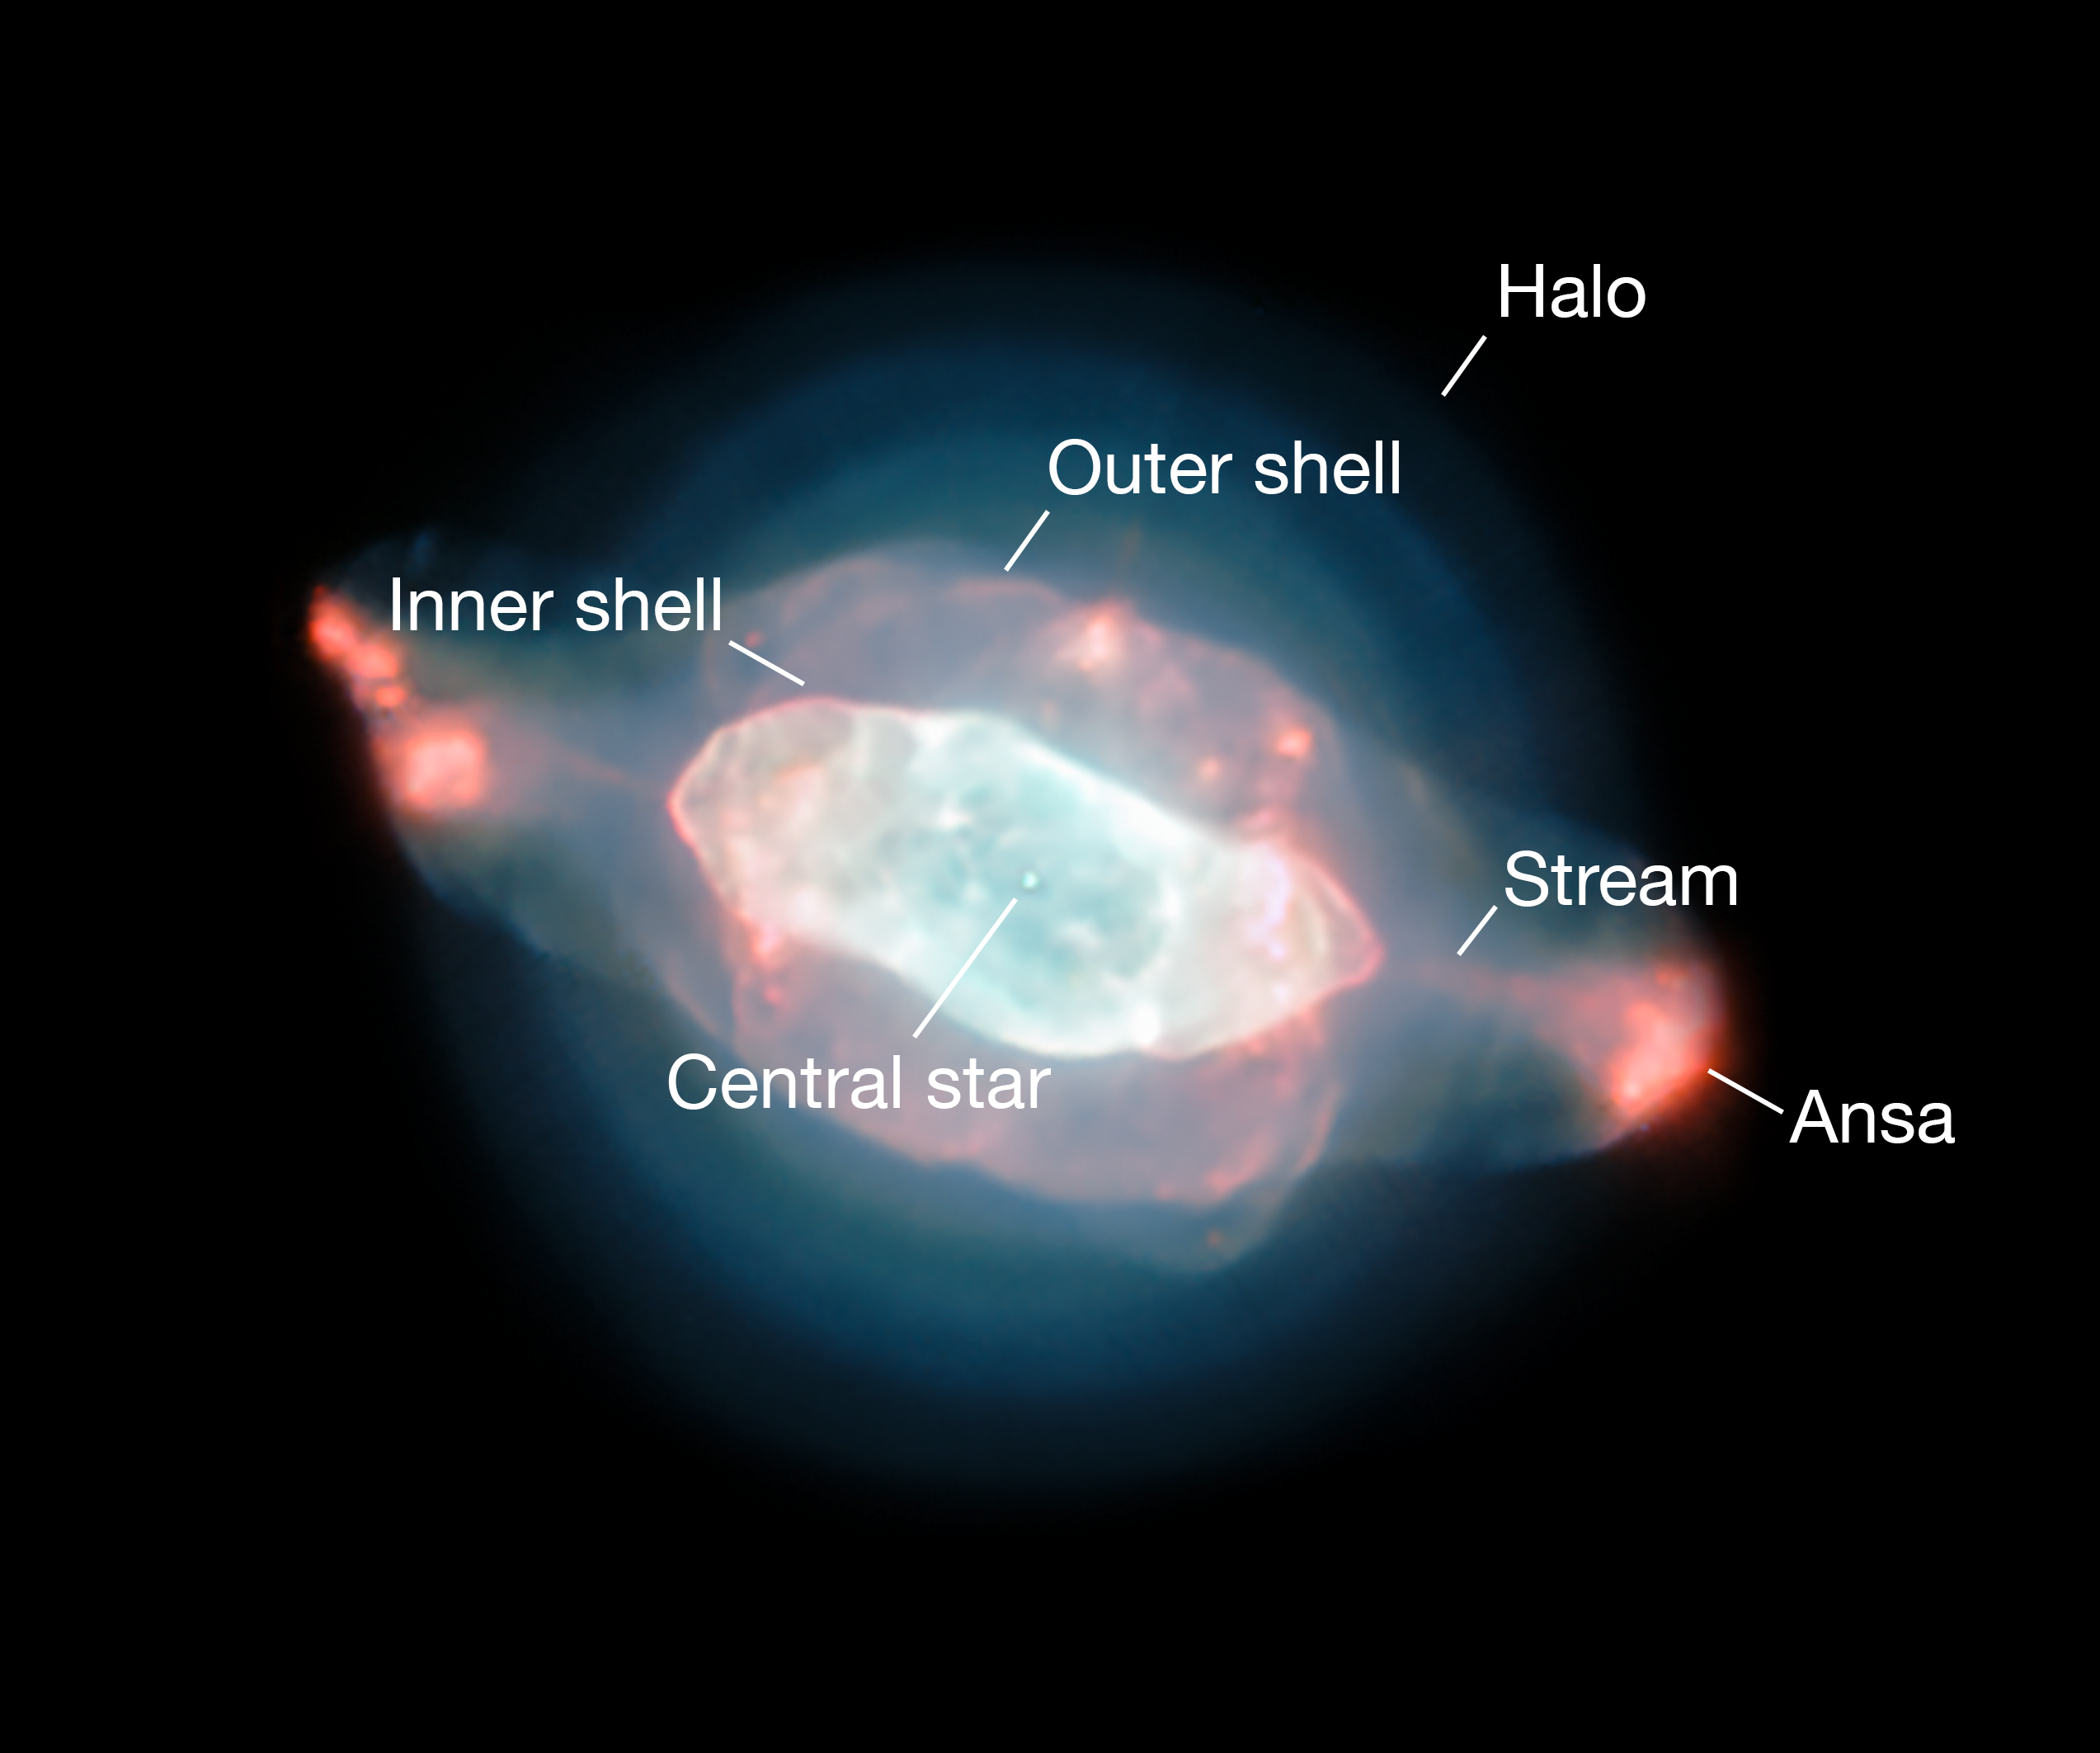

Annotated image showing features in the Saturn Nebula

The spectacular planetary nebula NGC 7009, or the Saturn Nebula, emerges from the darkness like a series of oddly-shaped bubbles, lit up in glorious pinks and blues. This colourful image was captured by the powerful MUSE instrument on ESO’s Very Large Telescope (VLT), as part of a study which mapped the dust inside a planetary nebula for the first time.

This annotated version labels the features of this curious object.

Credit: ESO/J. Walsh